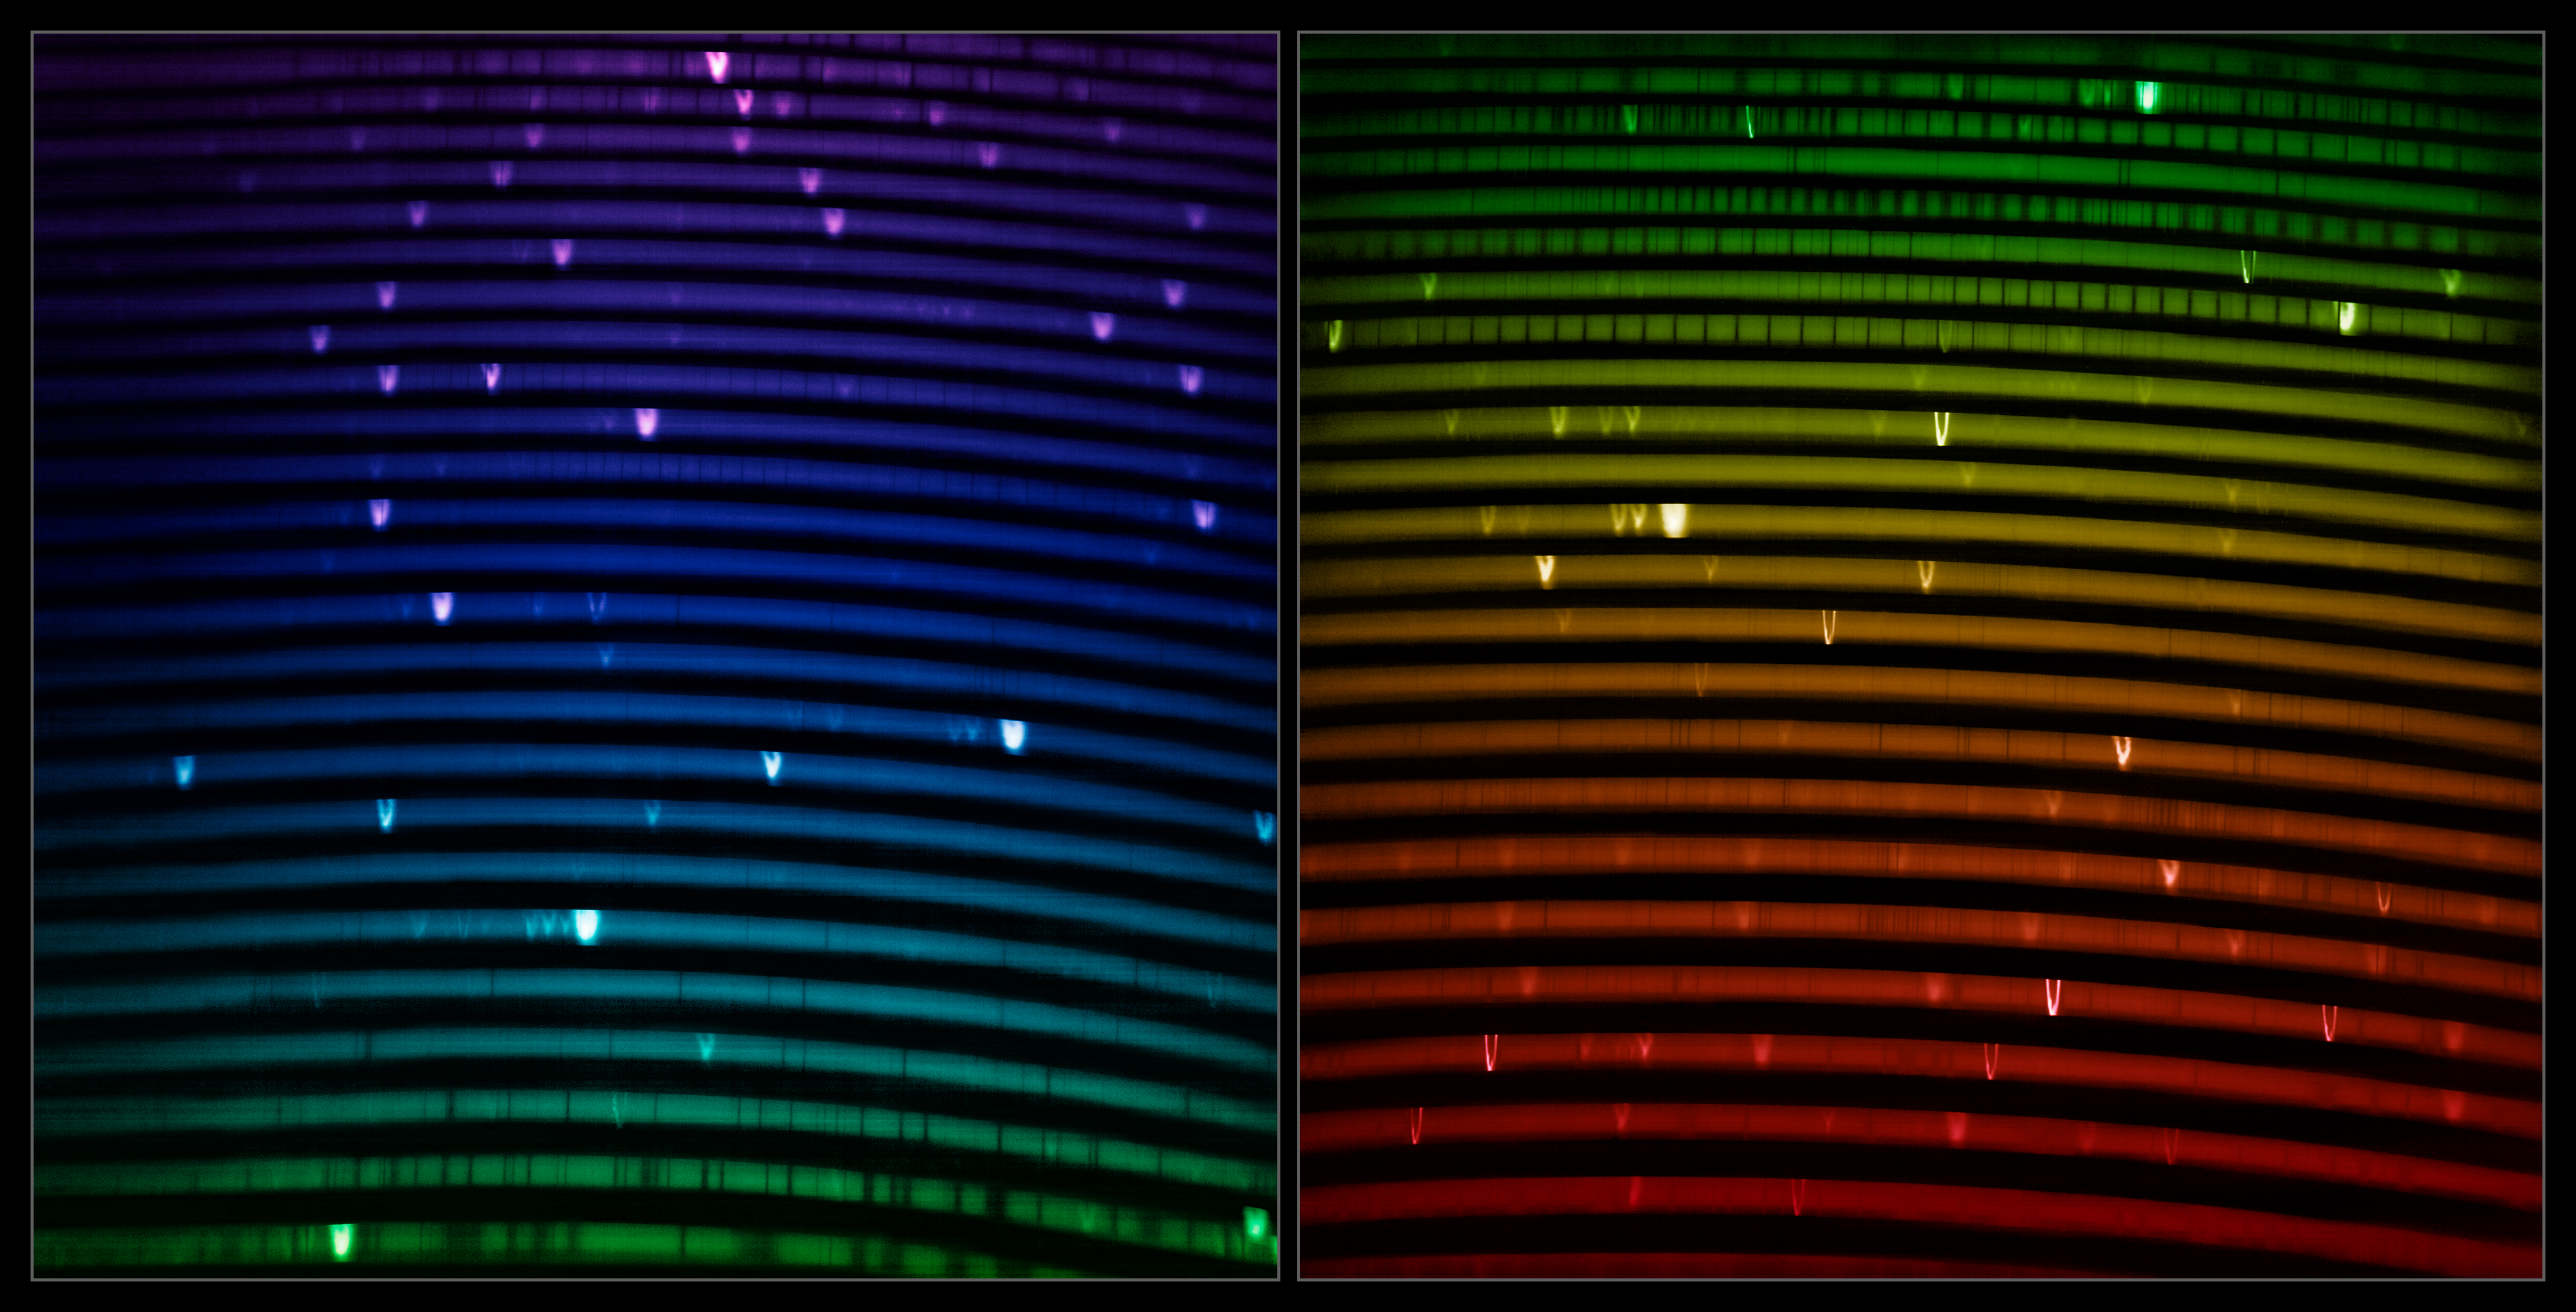

IGRINS-2 First-Light spectrum

This mosaic shows the two IGRINS-2 spectra of NGC 7027, nicknamed the Jewel Bug Nebula, captured by the Gemini North telescope, one half of the International Gemini Observatory operated by NSF NOIRLab. NGC 7027 is one of the visually brightest planetary nebulae, and its resplendent rosette — made of layers of gas ejected during the dying breaths of its central star — makes for an exciting first light target whose spectrum illustrates the power of Gemini North’s new instrument. The two IGRINS-2 spectra shown here, which were produced in the same single observation, measure light from around 1.49 µm to around 2.46 µm. The bright lines in the rainbow are like the fingerprints of the gasses present in the nebula.

Notice how the emission lines have a V-shape. This is due to NGC 7027’s expanding gas bubble, with some gas moving towards the observer and some gas moving away along the observer's line of sight. Some lines appear sharp due to very dense layers of hydrogen which light can't penetrate much, while some appear fuzzy due to the less dense hydrogen layers.

Credit: International Gemini Observatory/NOIRLab/NSF/AURA Image Processing: M. Zamani (NSF NOIRLab)